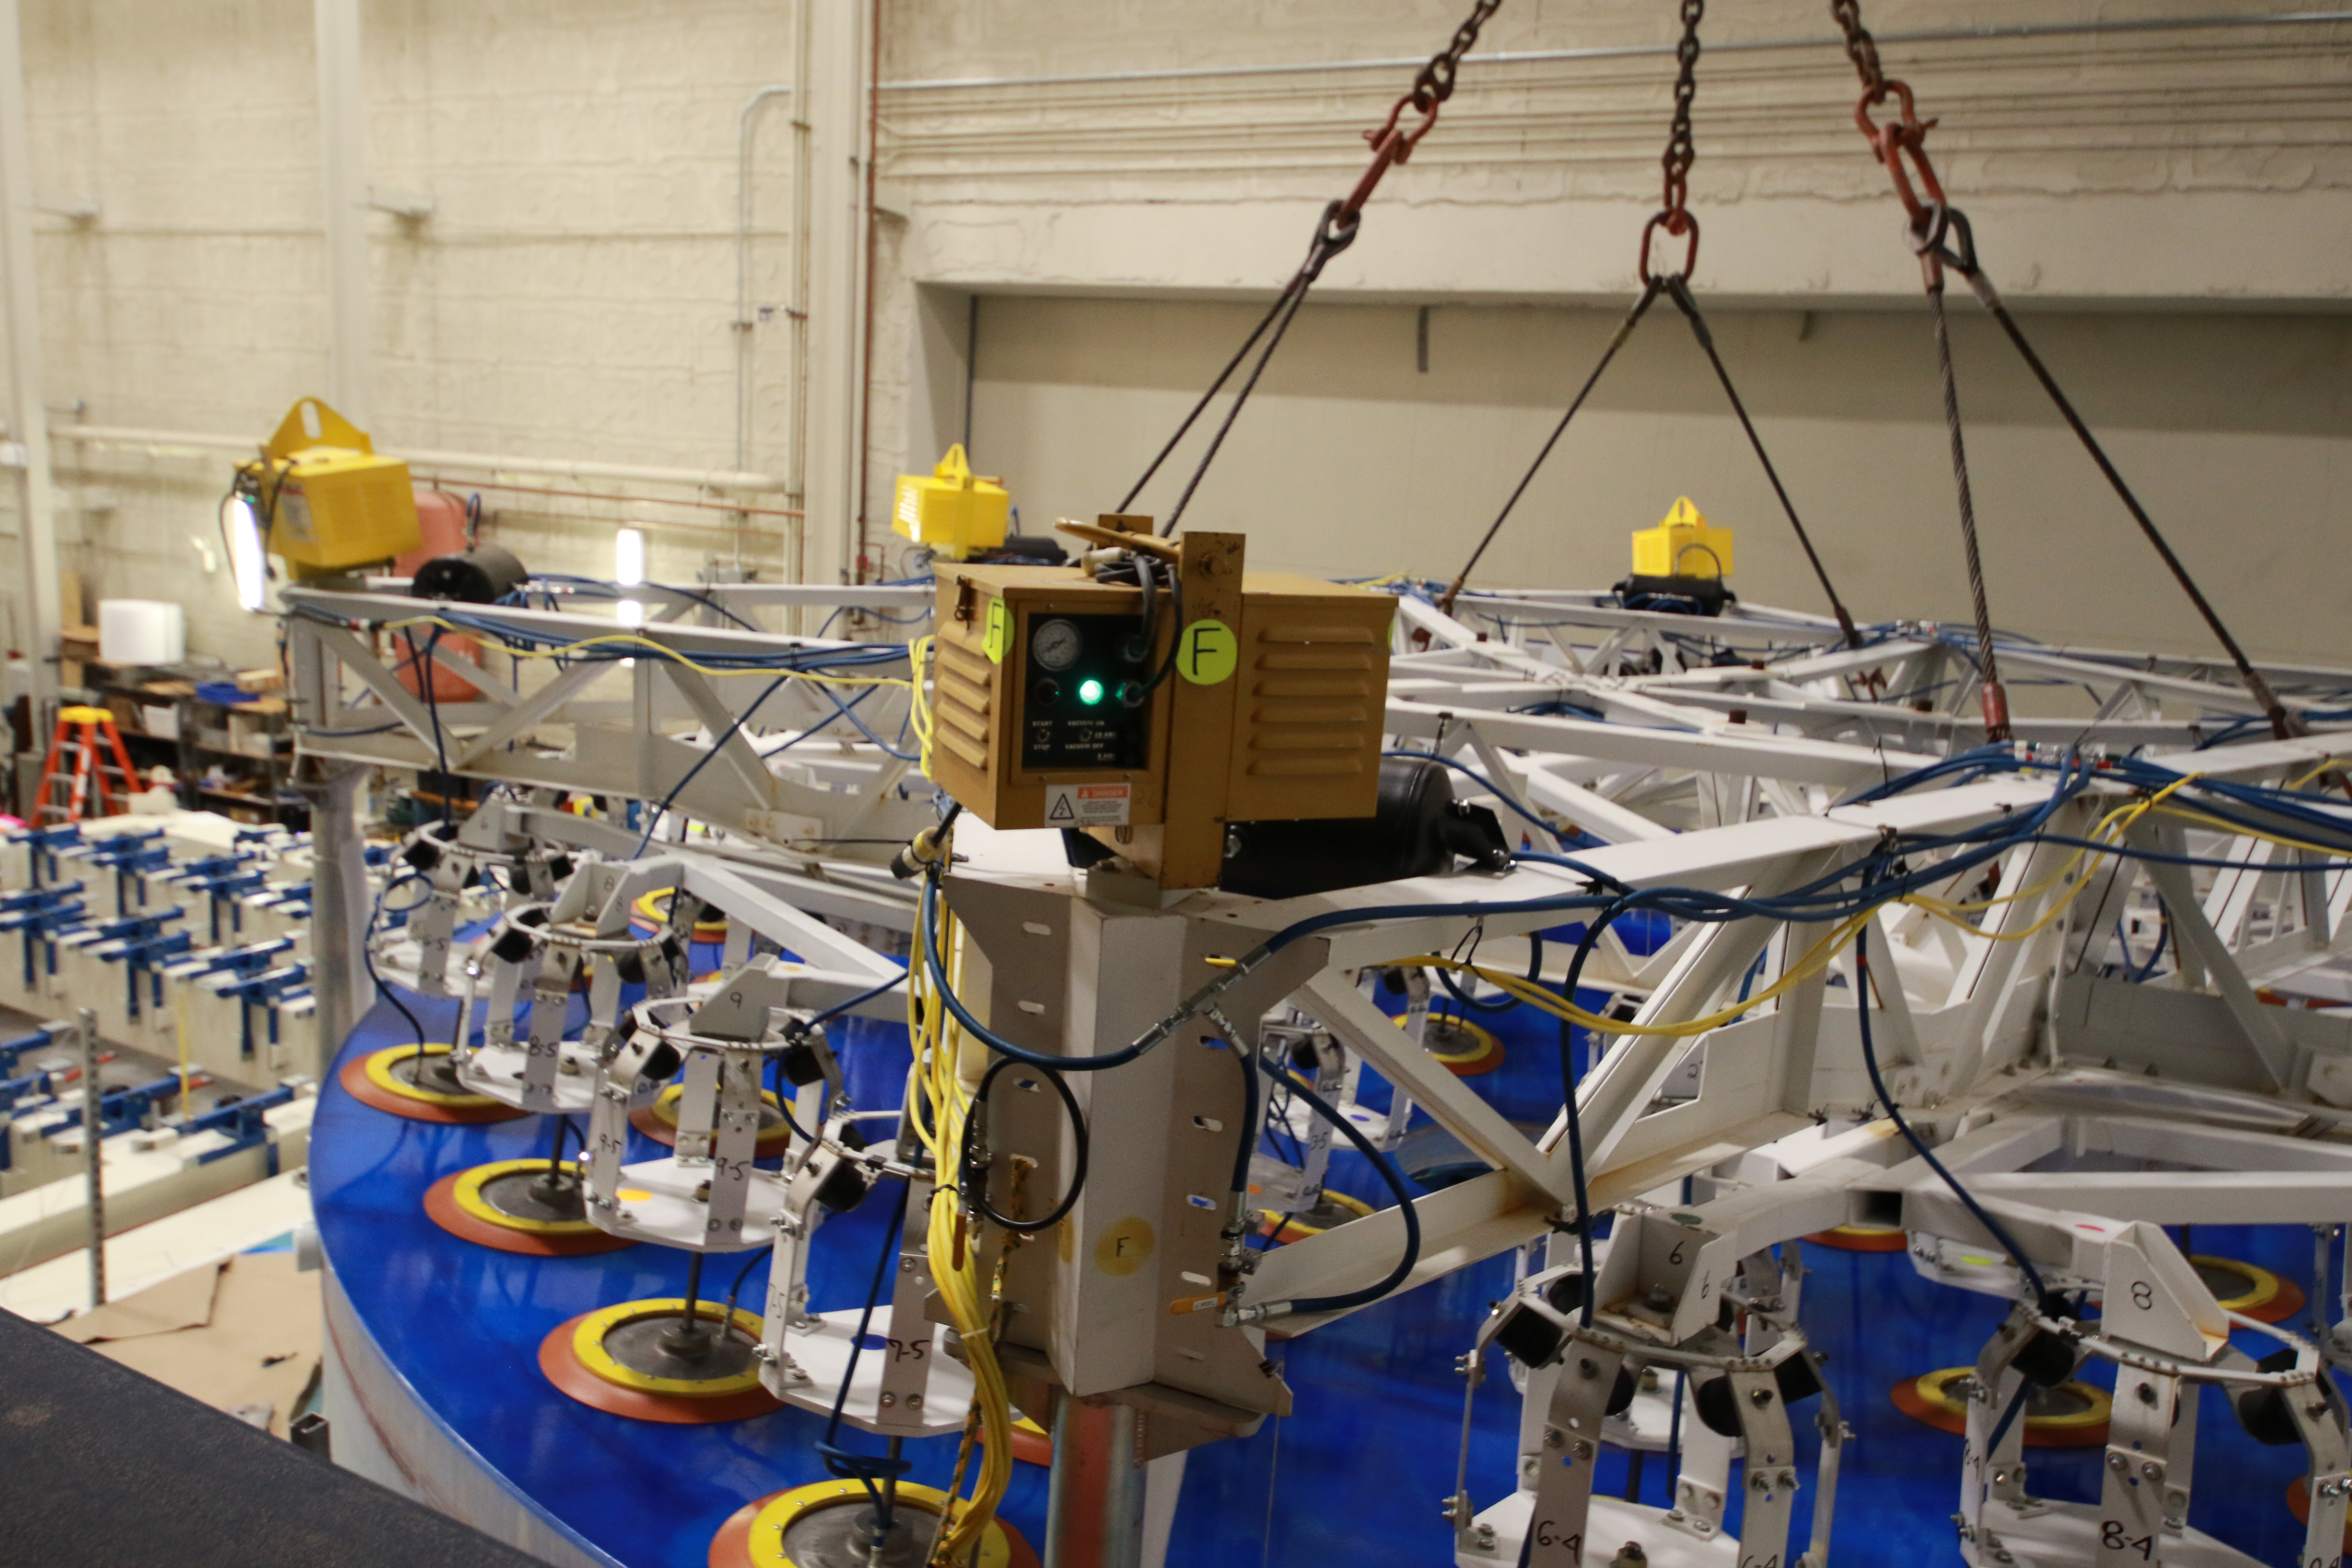

M1M3 Lift 2018

On the morning of October 25th, at the Richard F. Caris Mirror Lab on the University of Arizona campus, the LSST Primary/Tertiary Mirror (M1M3) was successfully lifted out of its transport container and onto the M1M3 Cell. The mirror lift was performed with a special lifting fixture, outfitted with 54 vacuum pads, that was designed specifically to safely lift and lower the 37,000 lb (16,780 kg) glass monolith. The M1M3 Mirror was lifted onto the Cell, interfacing successfully with the 355 static supports (wire rope isolators), that hold it above the upper surface of the mirror cell.

Credit: Rubin Observatory/NSF/AURA